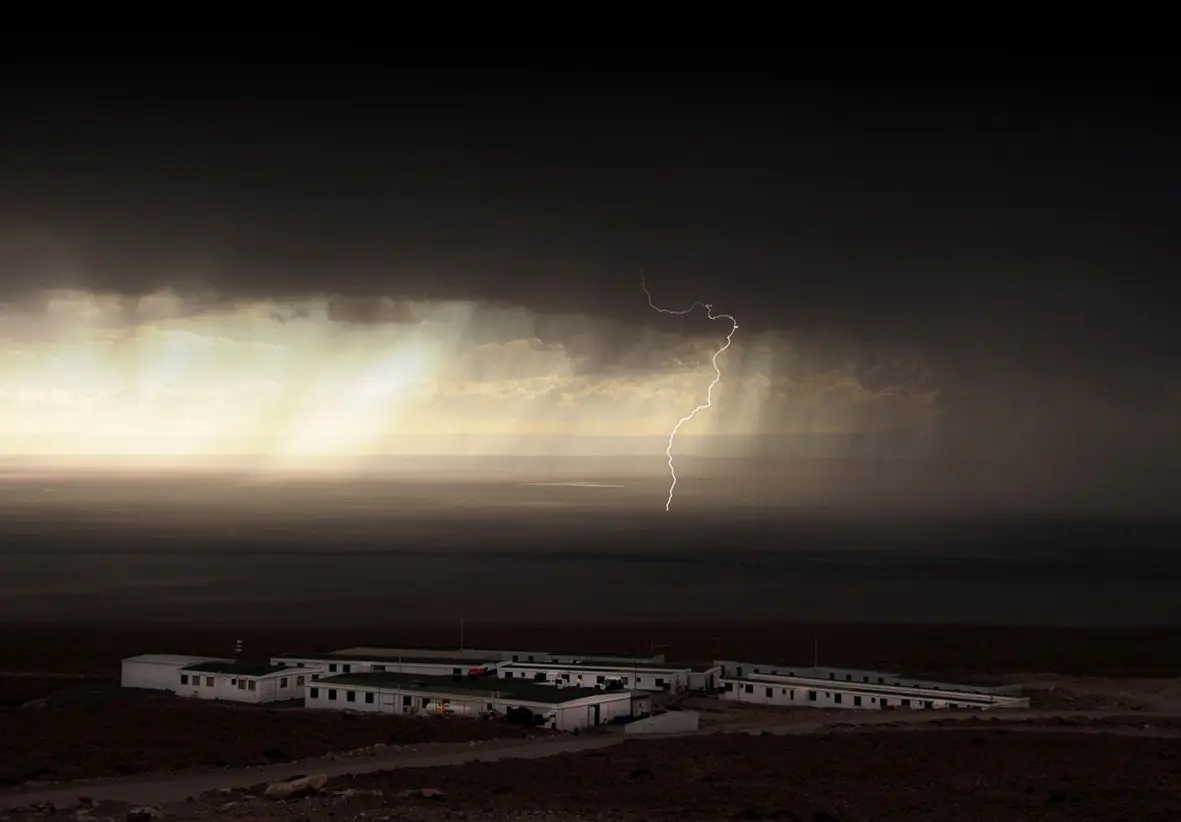

The old ALMA campsite

The old ALMA campsite, before the new Residencia was built. In the background, heavy thunderstorms over the Atacama salt flat.

Credit: Ralph Bennett - ALMA (ESO/NAOJ/NRAO)